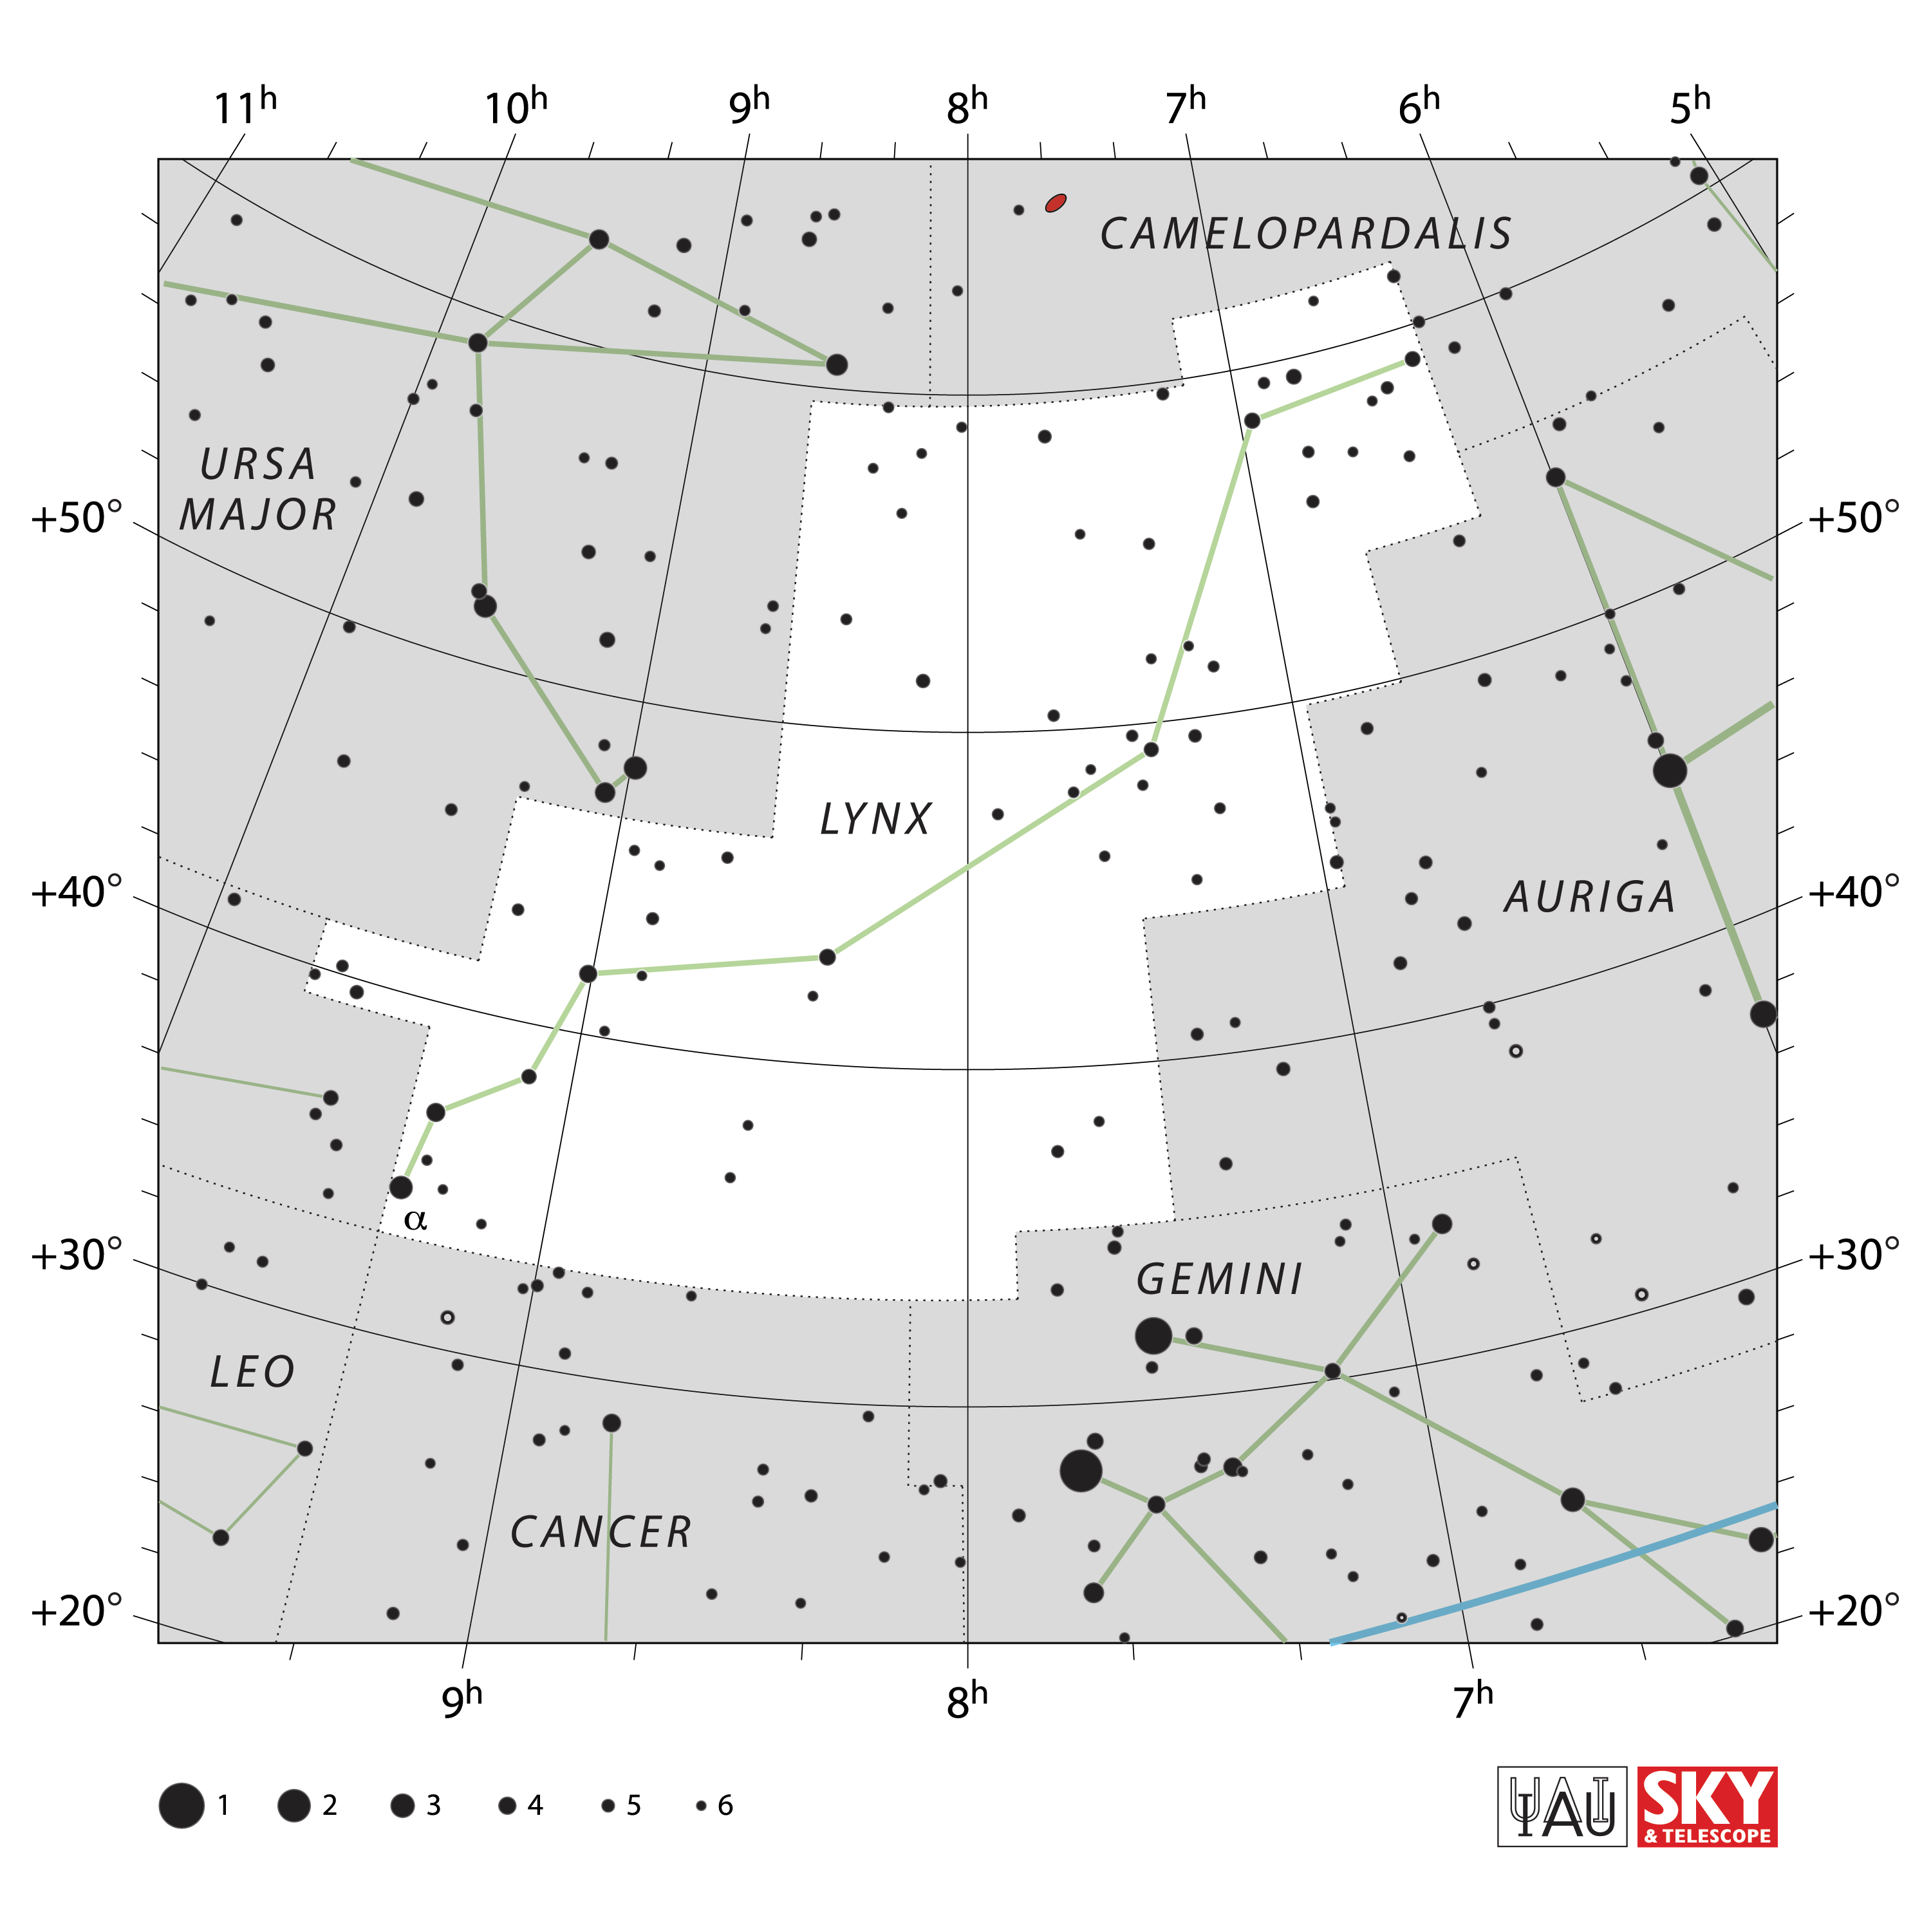

Lynx

Credit: IAU and Sky & Telescope